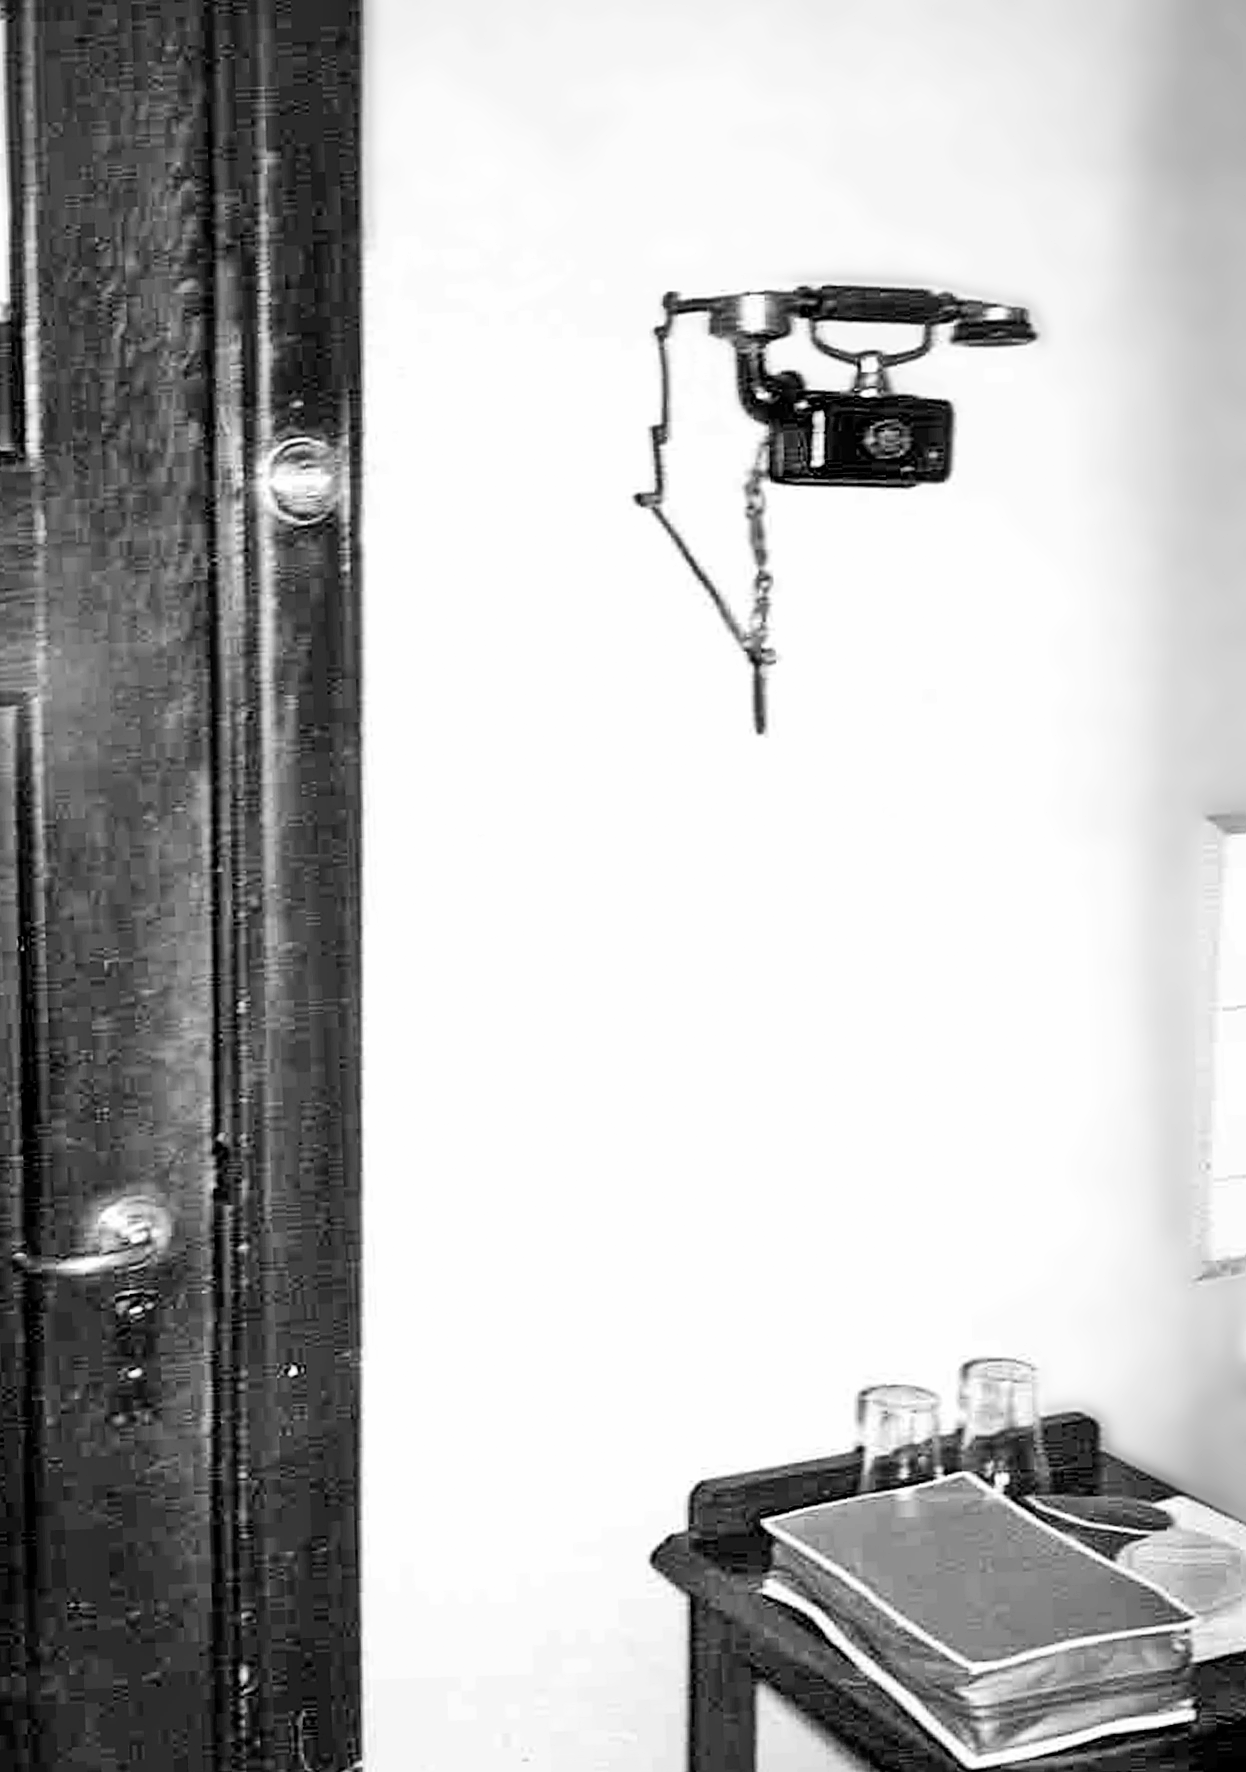

Rockdale Staff housing

Site testing in South Africa, February 1961 to March 1963.

Credit: ESO